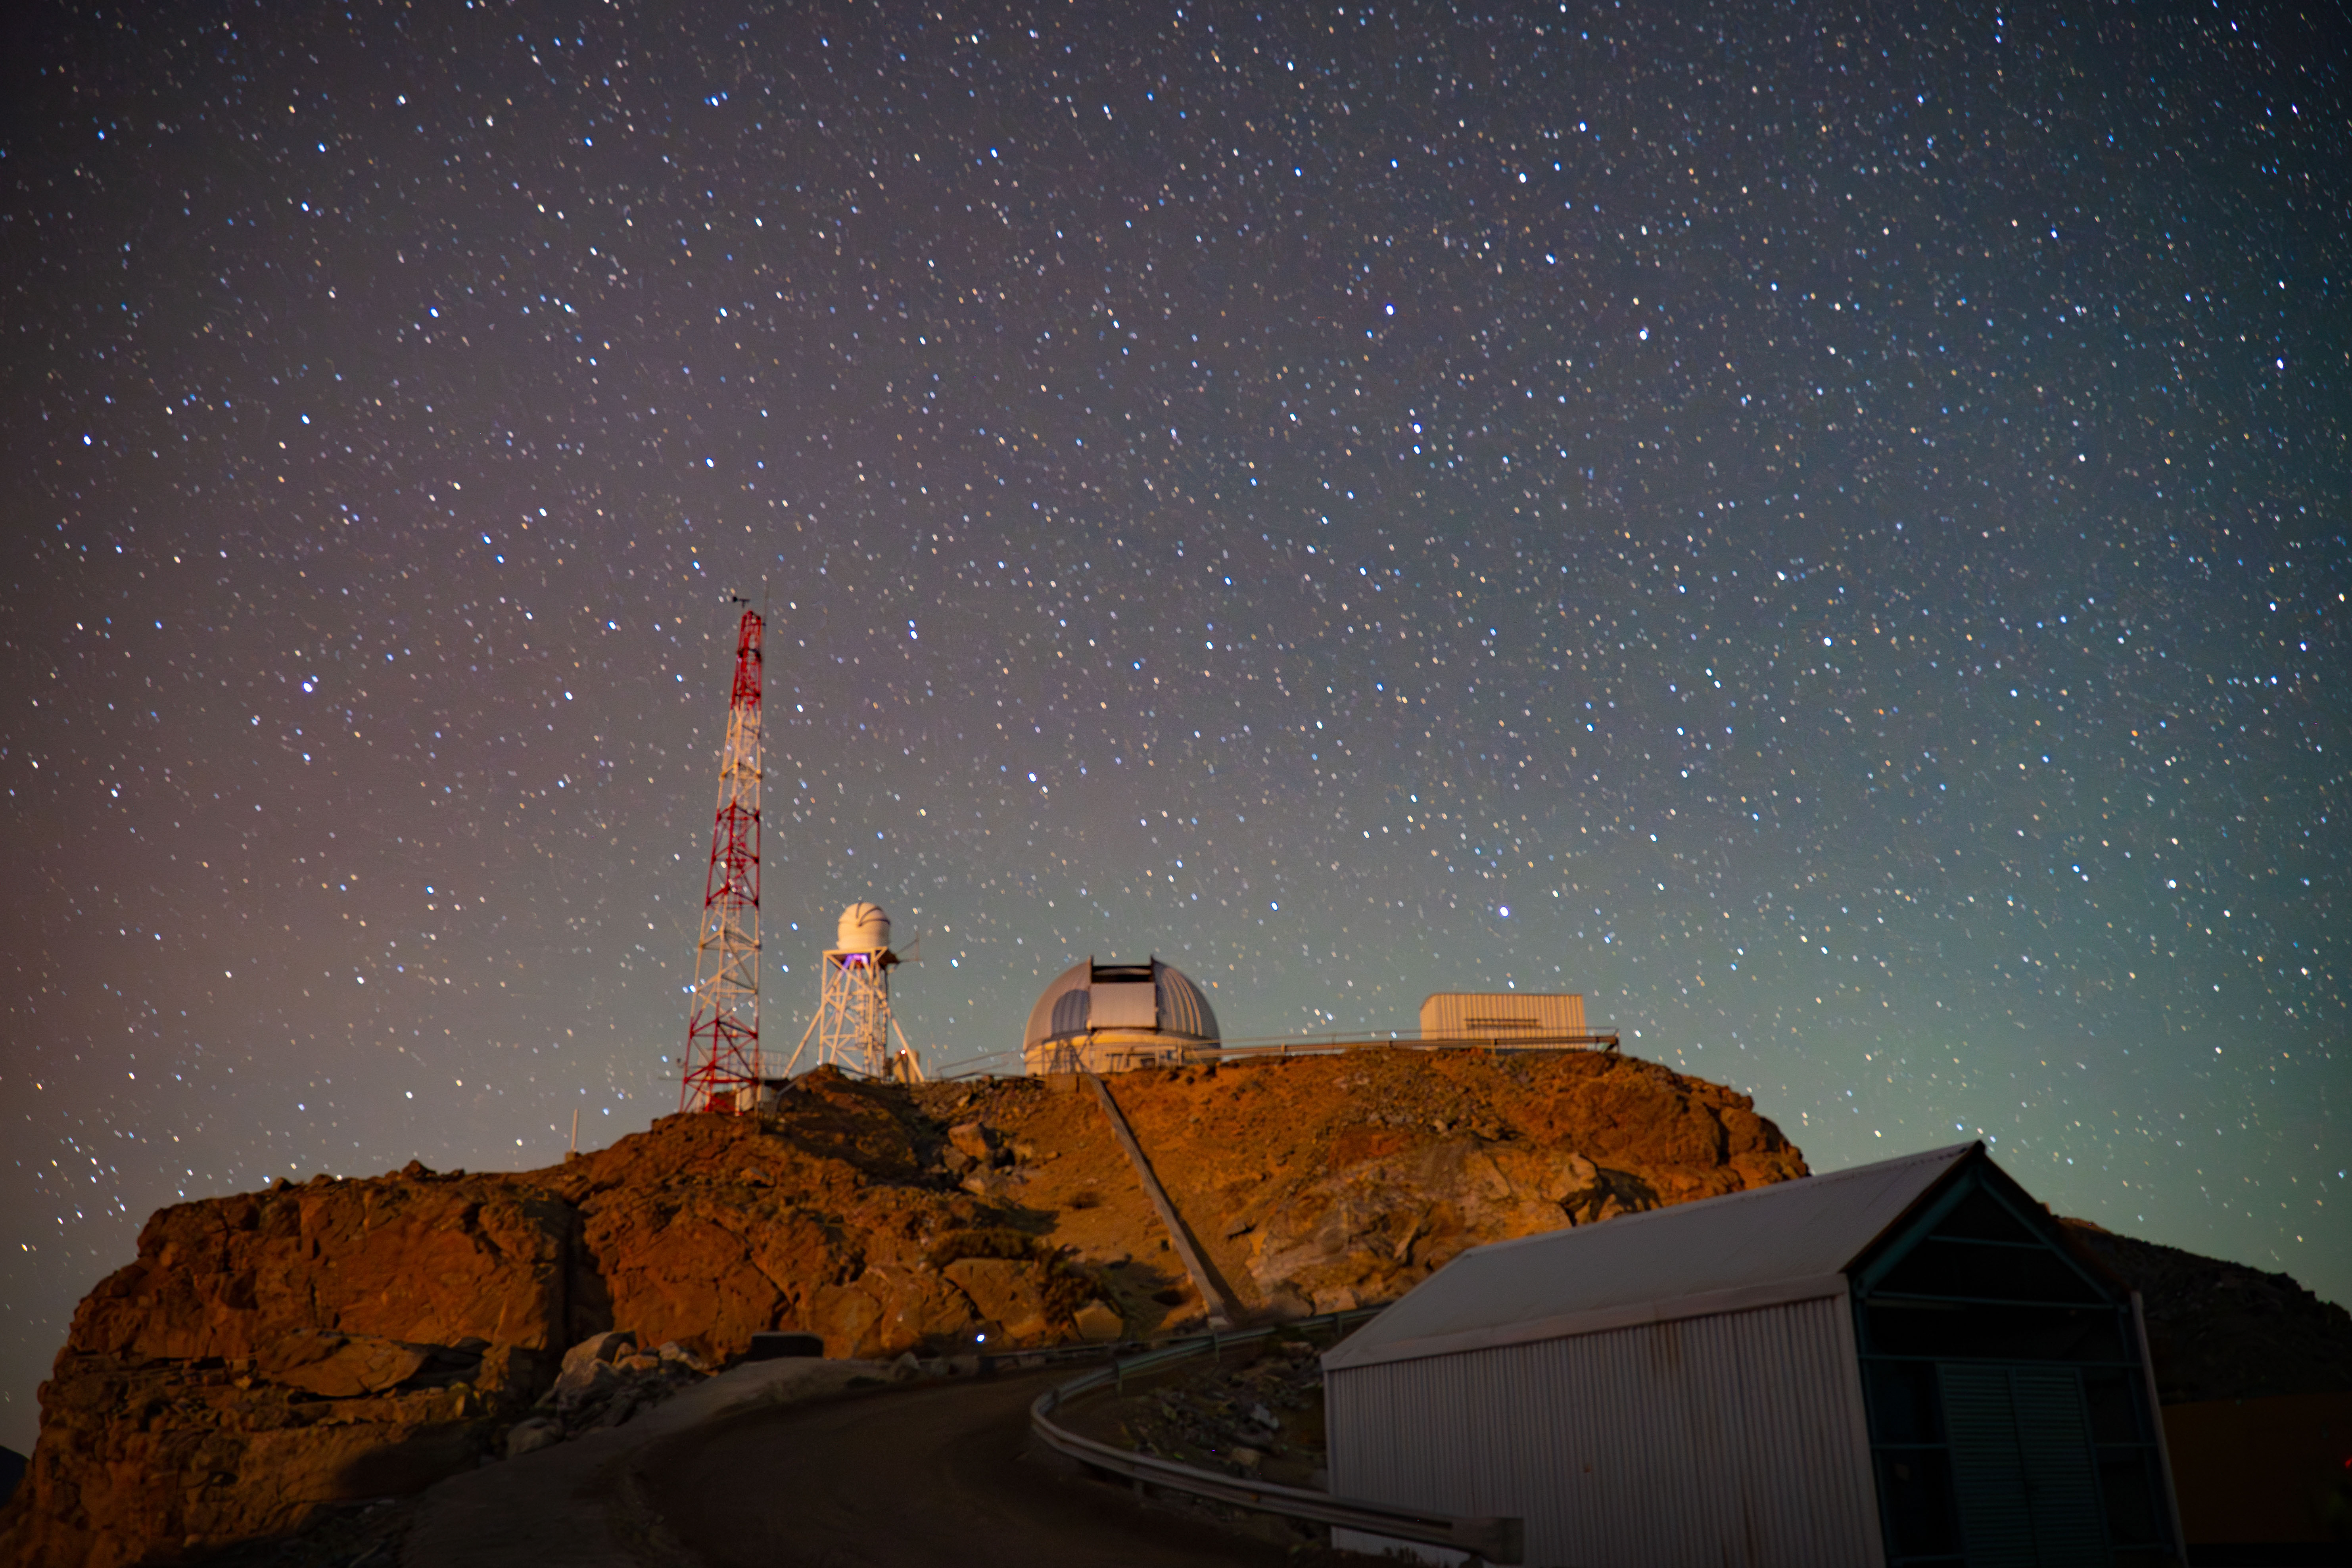

Night Sky Above Rubin AuxTel

The night sky above Rubin's Auxiliary Telescope in March 2024

Credit: RubinObs/NOIRLab/SLAC/NSF/DOE/AURA/A. Pizarro D.